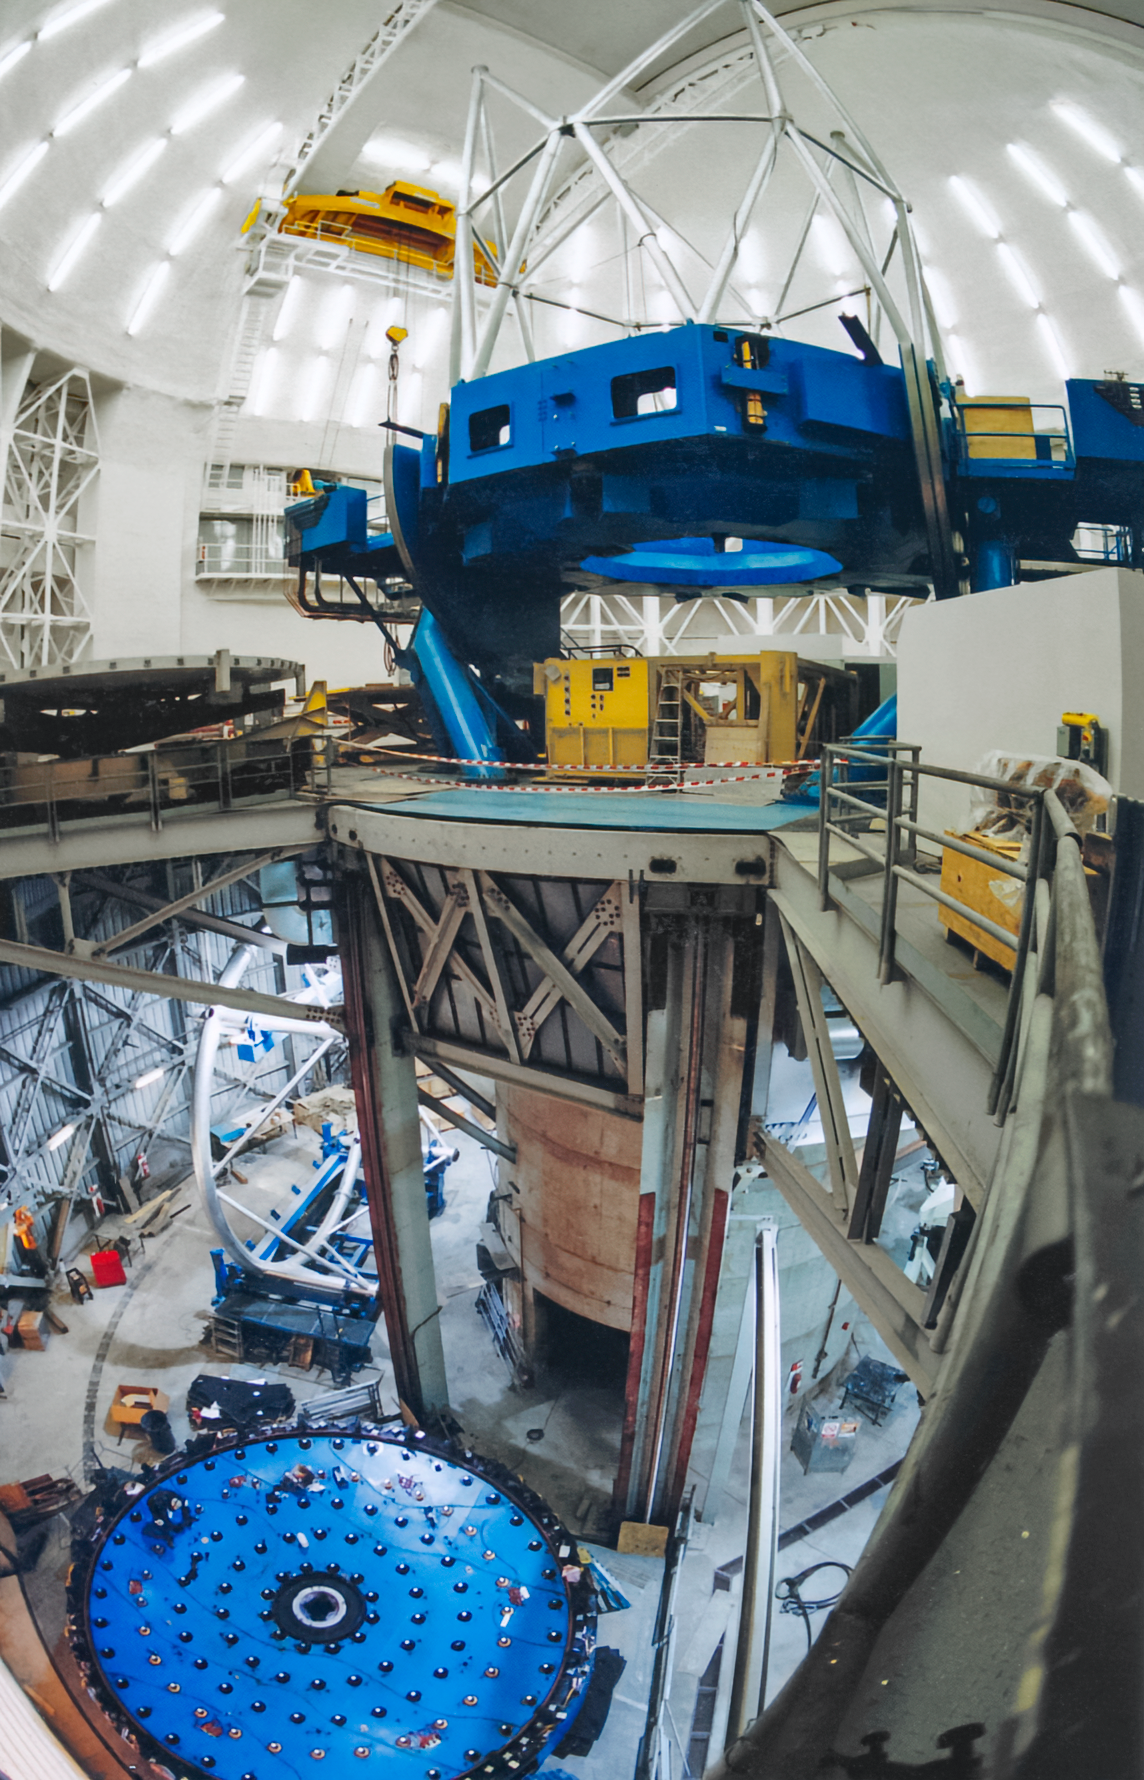

Gemini North Mirror Work

A view inside Gemini North during work on the observatory's 8.4-meter-wide mirror.

Credit: International Gemini Observatory/NOIRLab/NSF/AURA